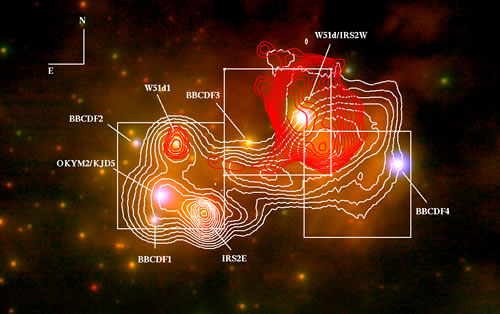

Composite image of W51 IRS2

Composite image of W51 IRS2. The red contours are the radio continuum emission at 2 cm, from VLA. The white contours represent the mid-infrared emission at 12 microns as mapped by Gemini South T-ReCS. The white squares correspond to the three fields observed with NIFS/ALTAIR-LGS. The background image is a color composite image JHK (BGR) and was obtained by VLT-NACO.

Credit: International Gemini Observatory/NOIRLab/NSF/AURA